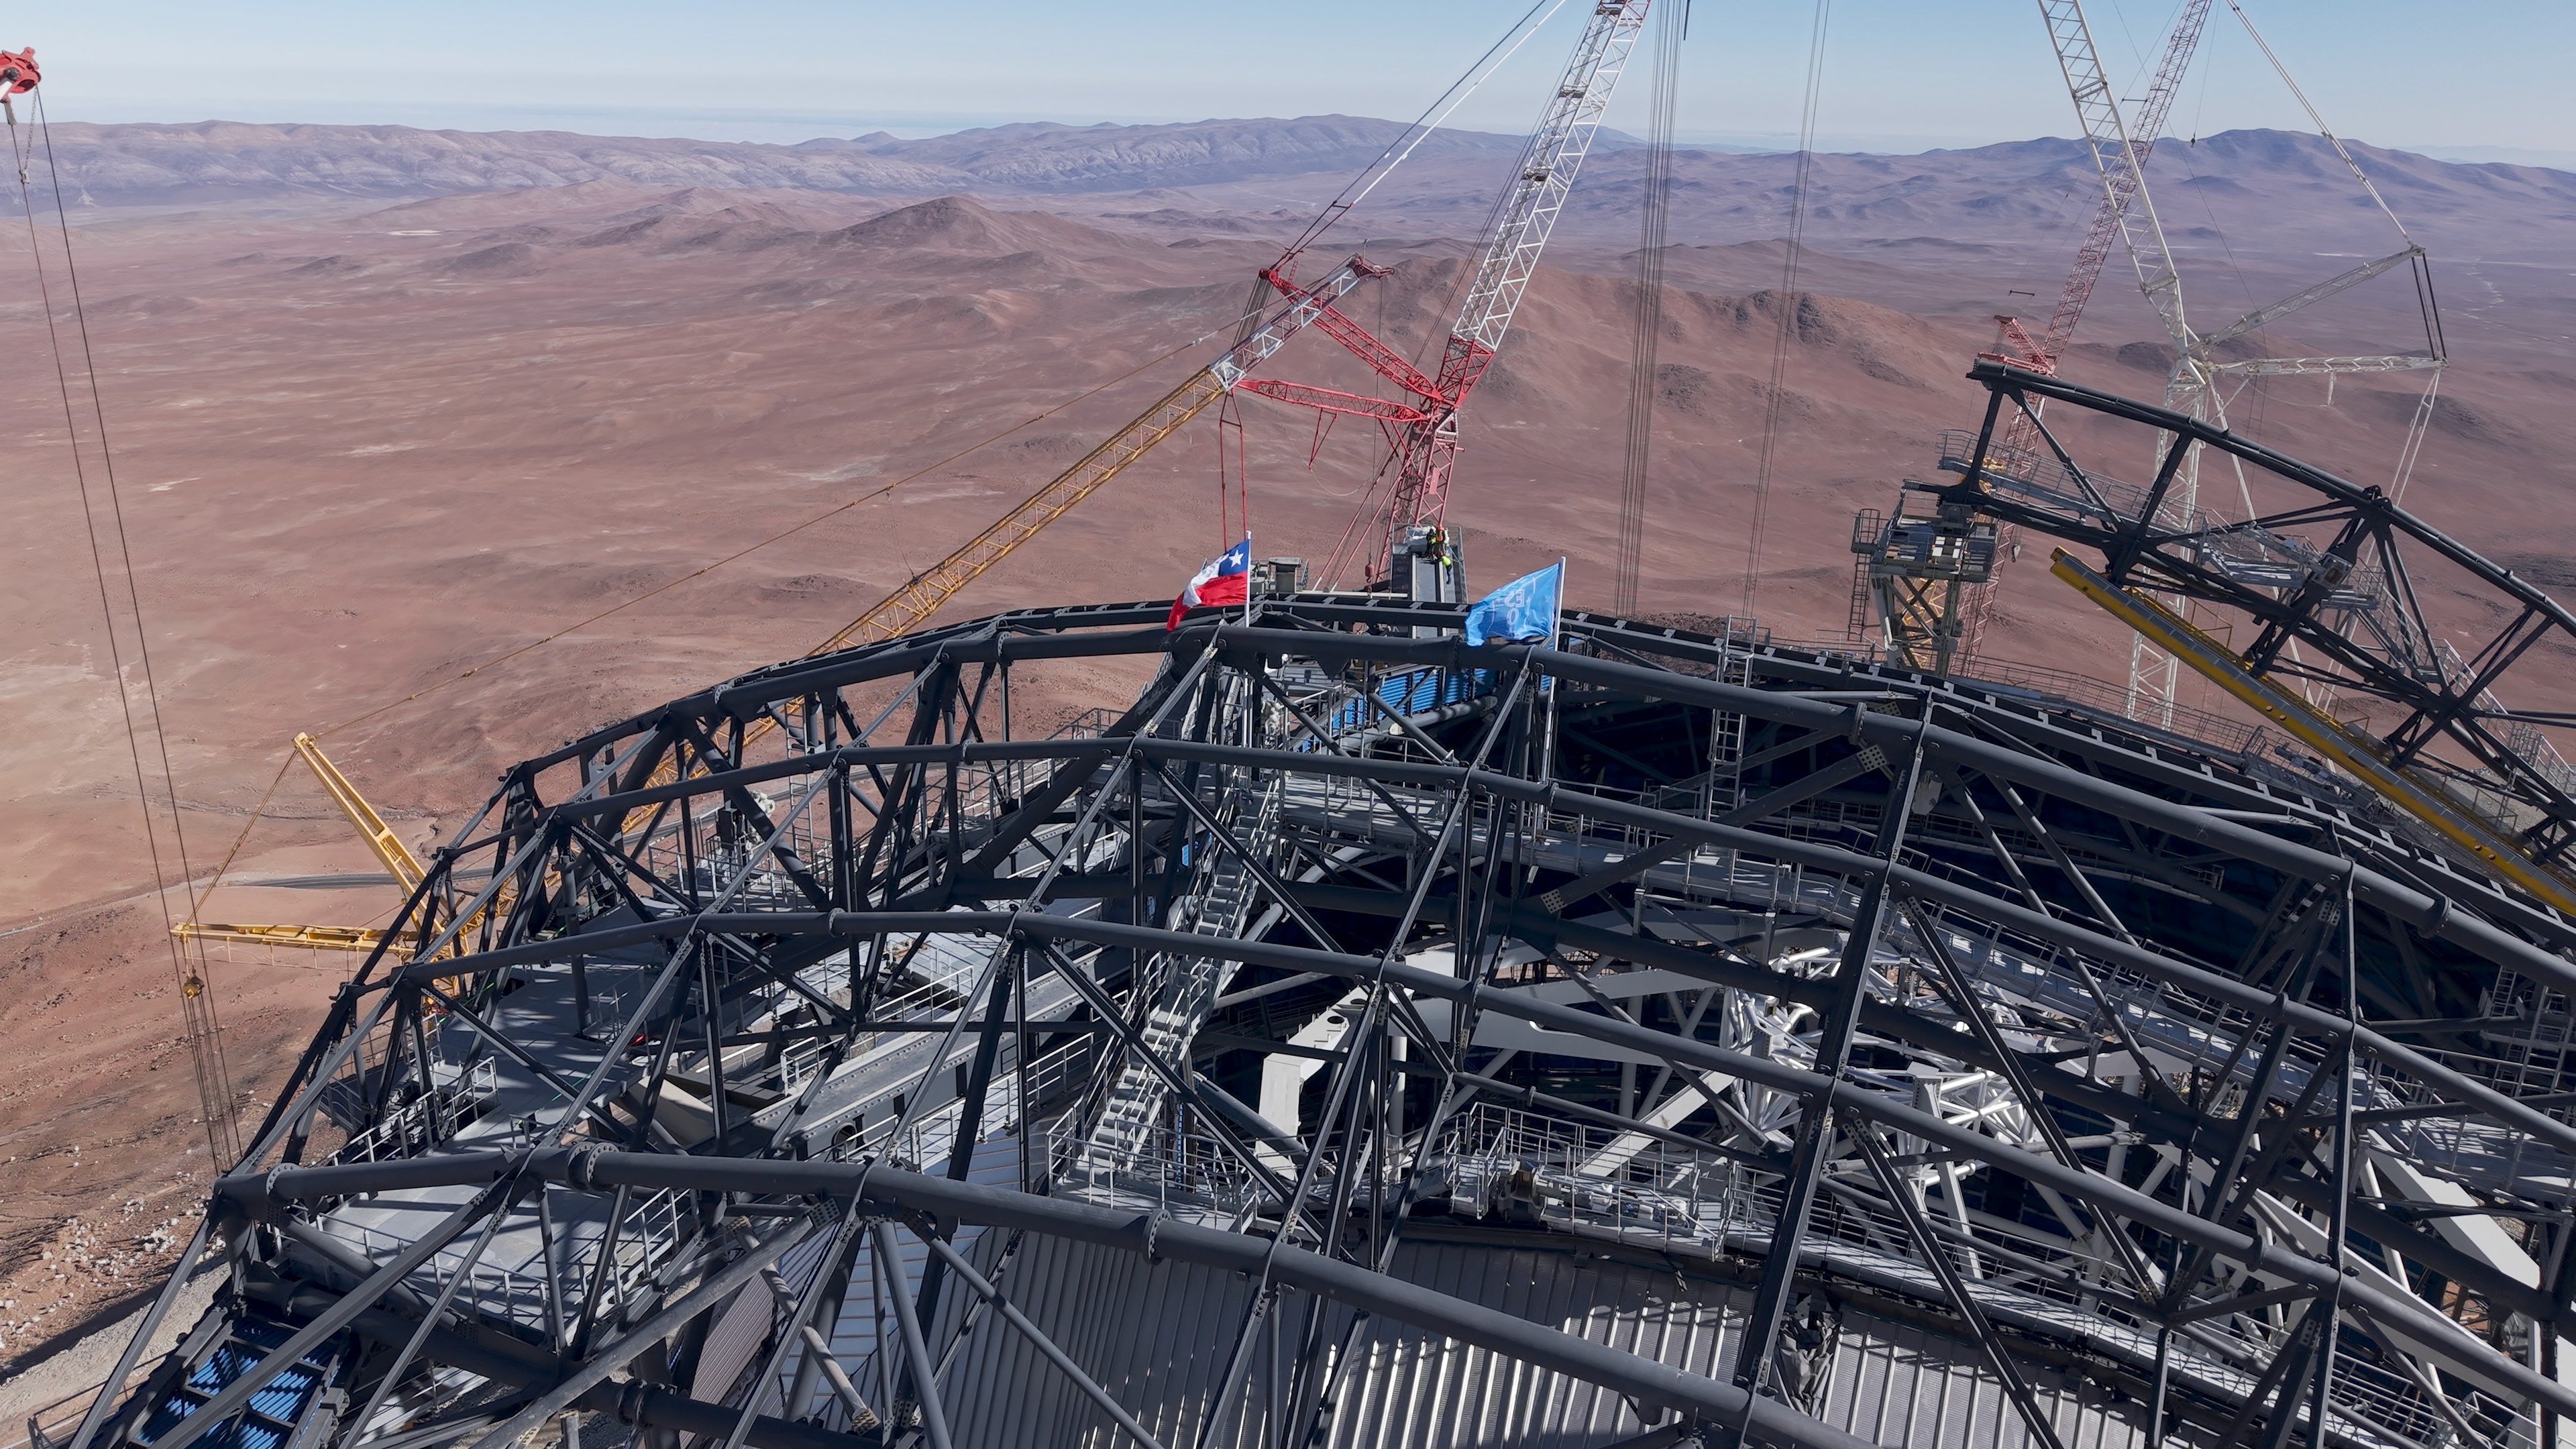

ESO and Chilean flags atop the ELT (close up)

At the Extremely Large Telescope’s construction site on Cerro Armazones, ESO and Chilean flags have been placed at the top of the telescope’s dome as part of the Topping Out or Roofing Ceremony, celebrating construction on the ELT reaching its highest point. Known as Tijerales in Chile, the ceremony, which took place on 16 April, also involved a traditional barbecue for the workers on site, and was live-streamed to a partner event in Garching, Germany, for industrial and institutional partners. This photo shows a close-up for the flags atop one of the ELT dome doors.

Credit: ESO/CHEPOX